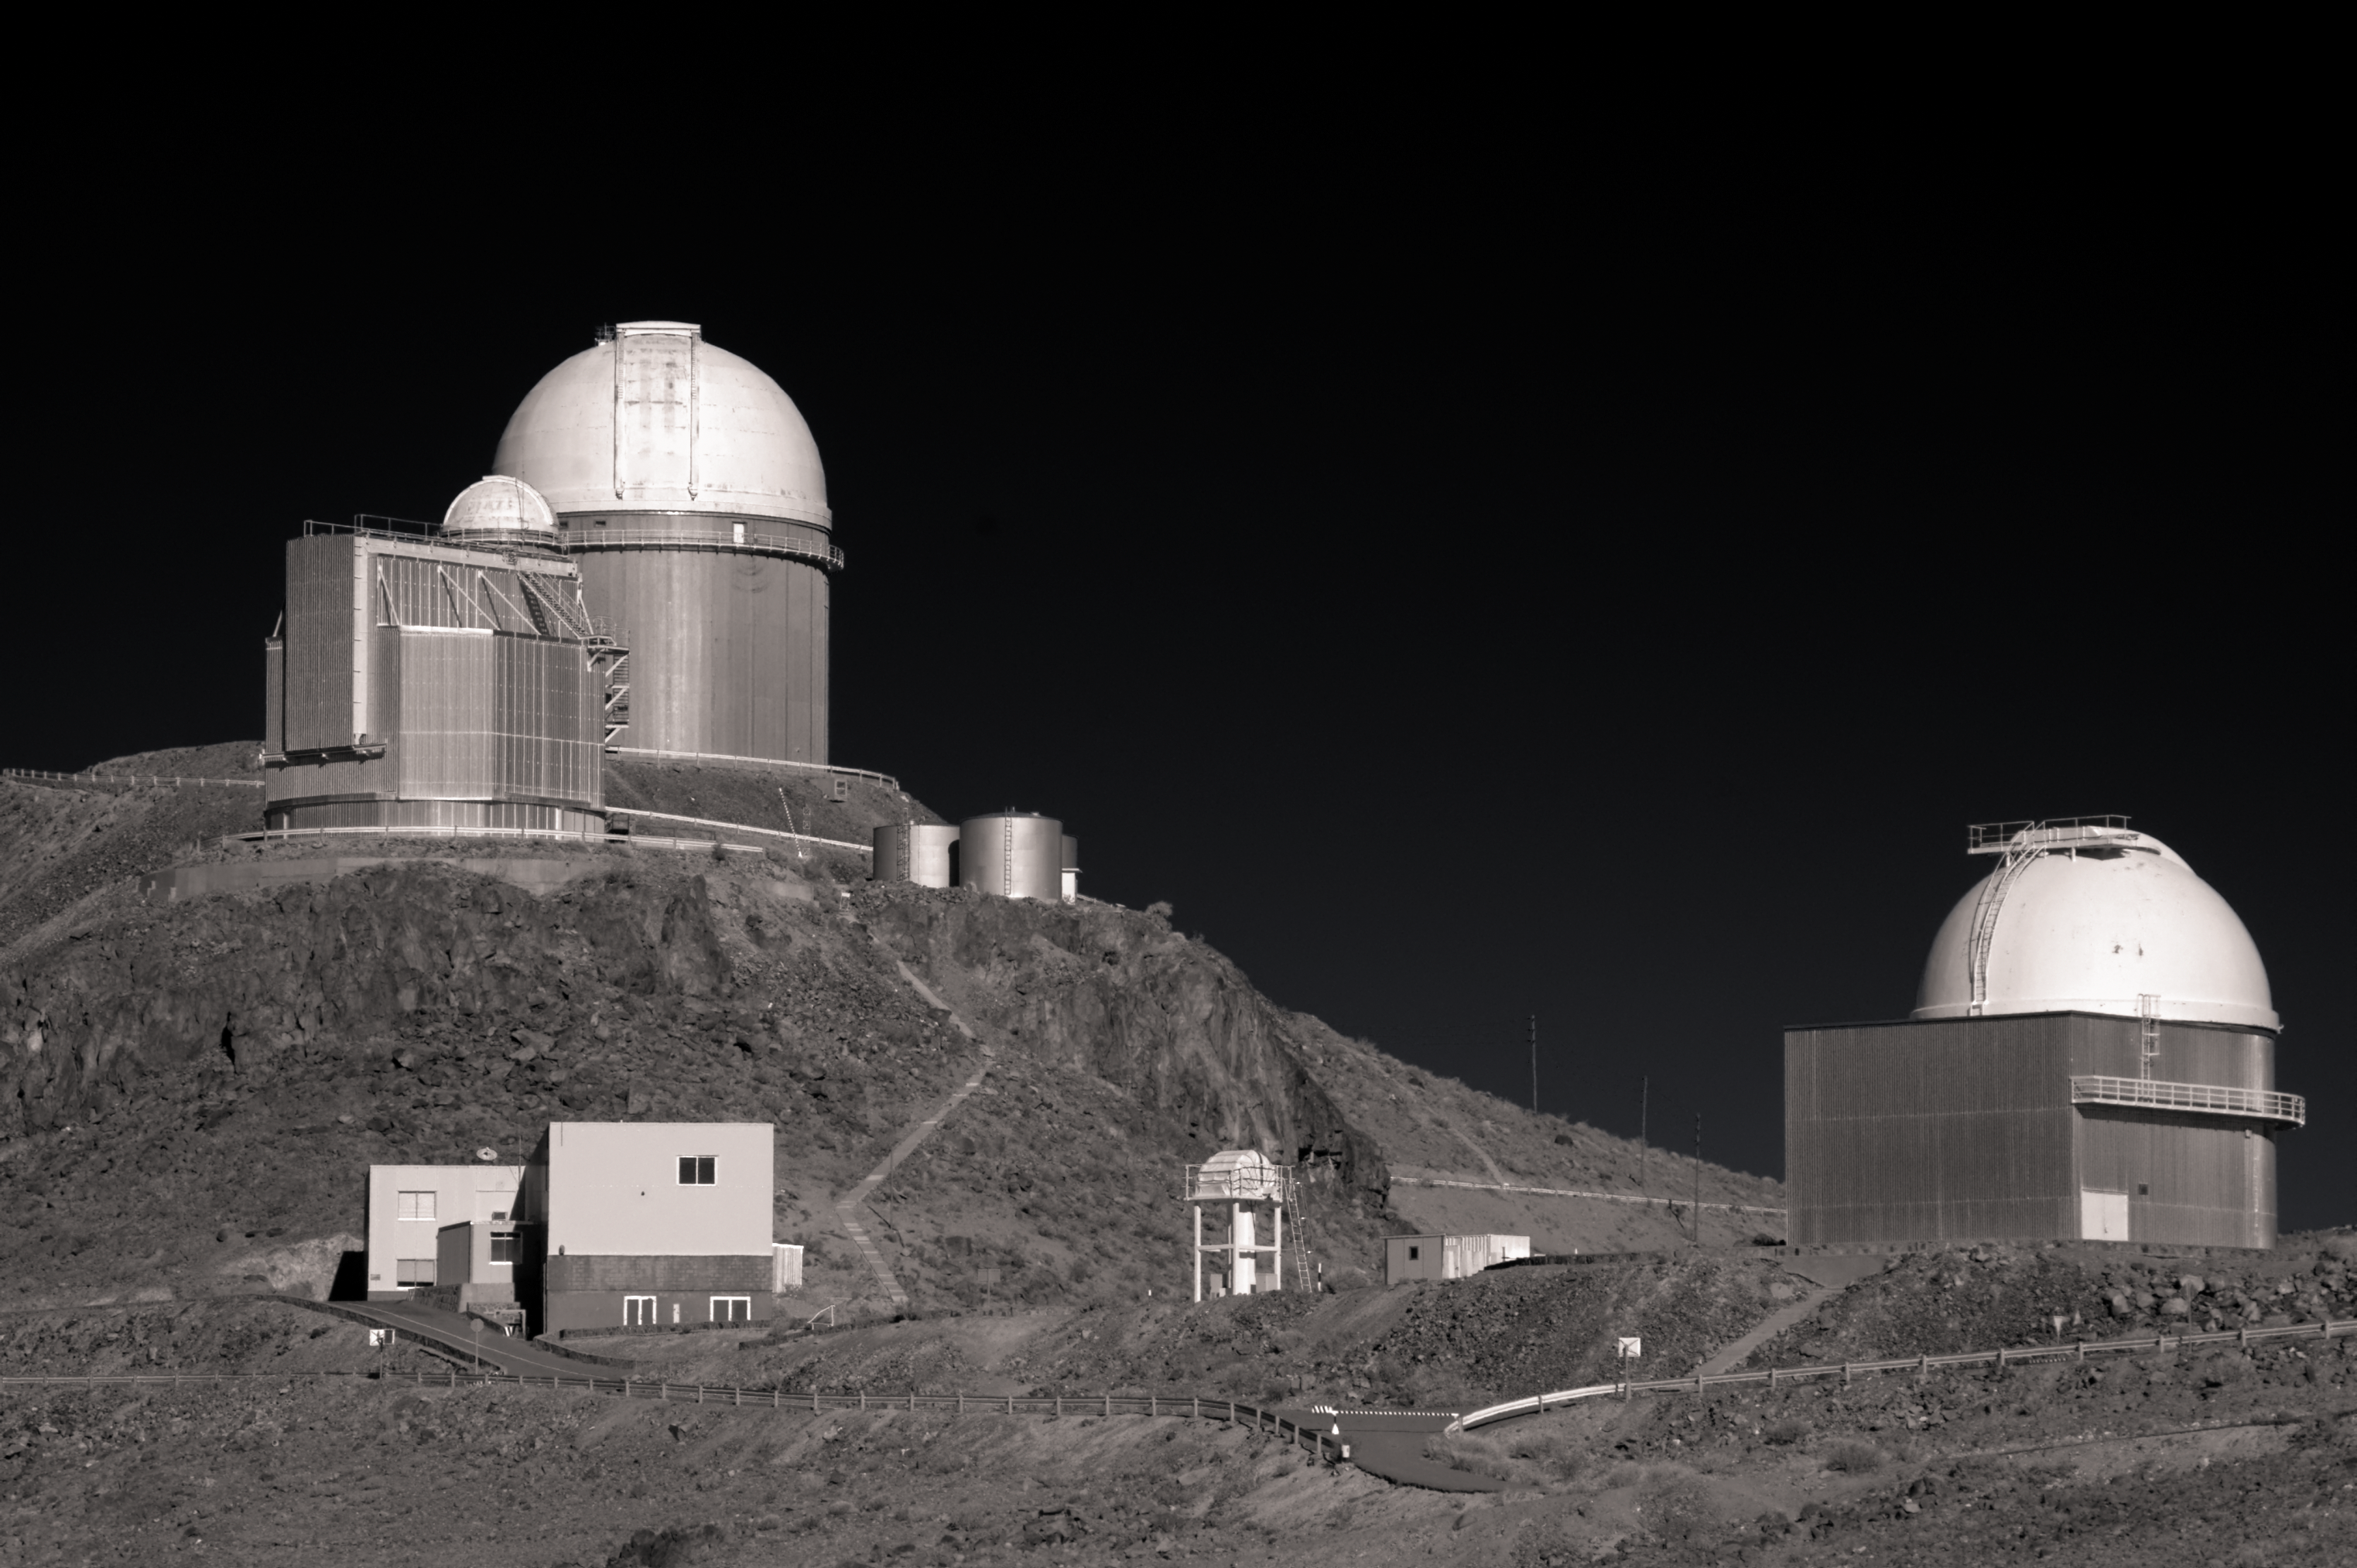

La Silla in black and white

Several support buildings and telescopes, including ESO's 3.6-metre telescope and New Technology Telescope (NTT), situated at ESO's La Silla Observatory, are seen in exquisite detail in this greyscale photo.

Credit: J. Morin/ESO